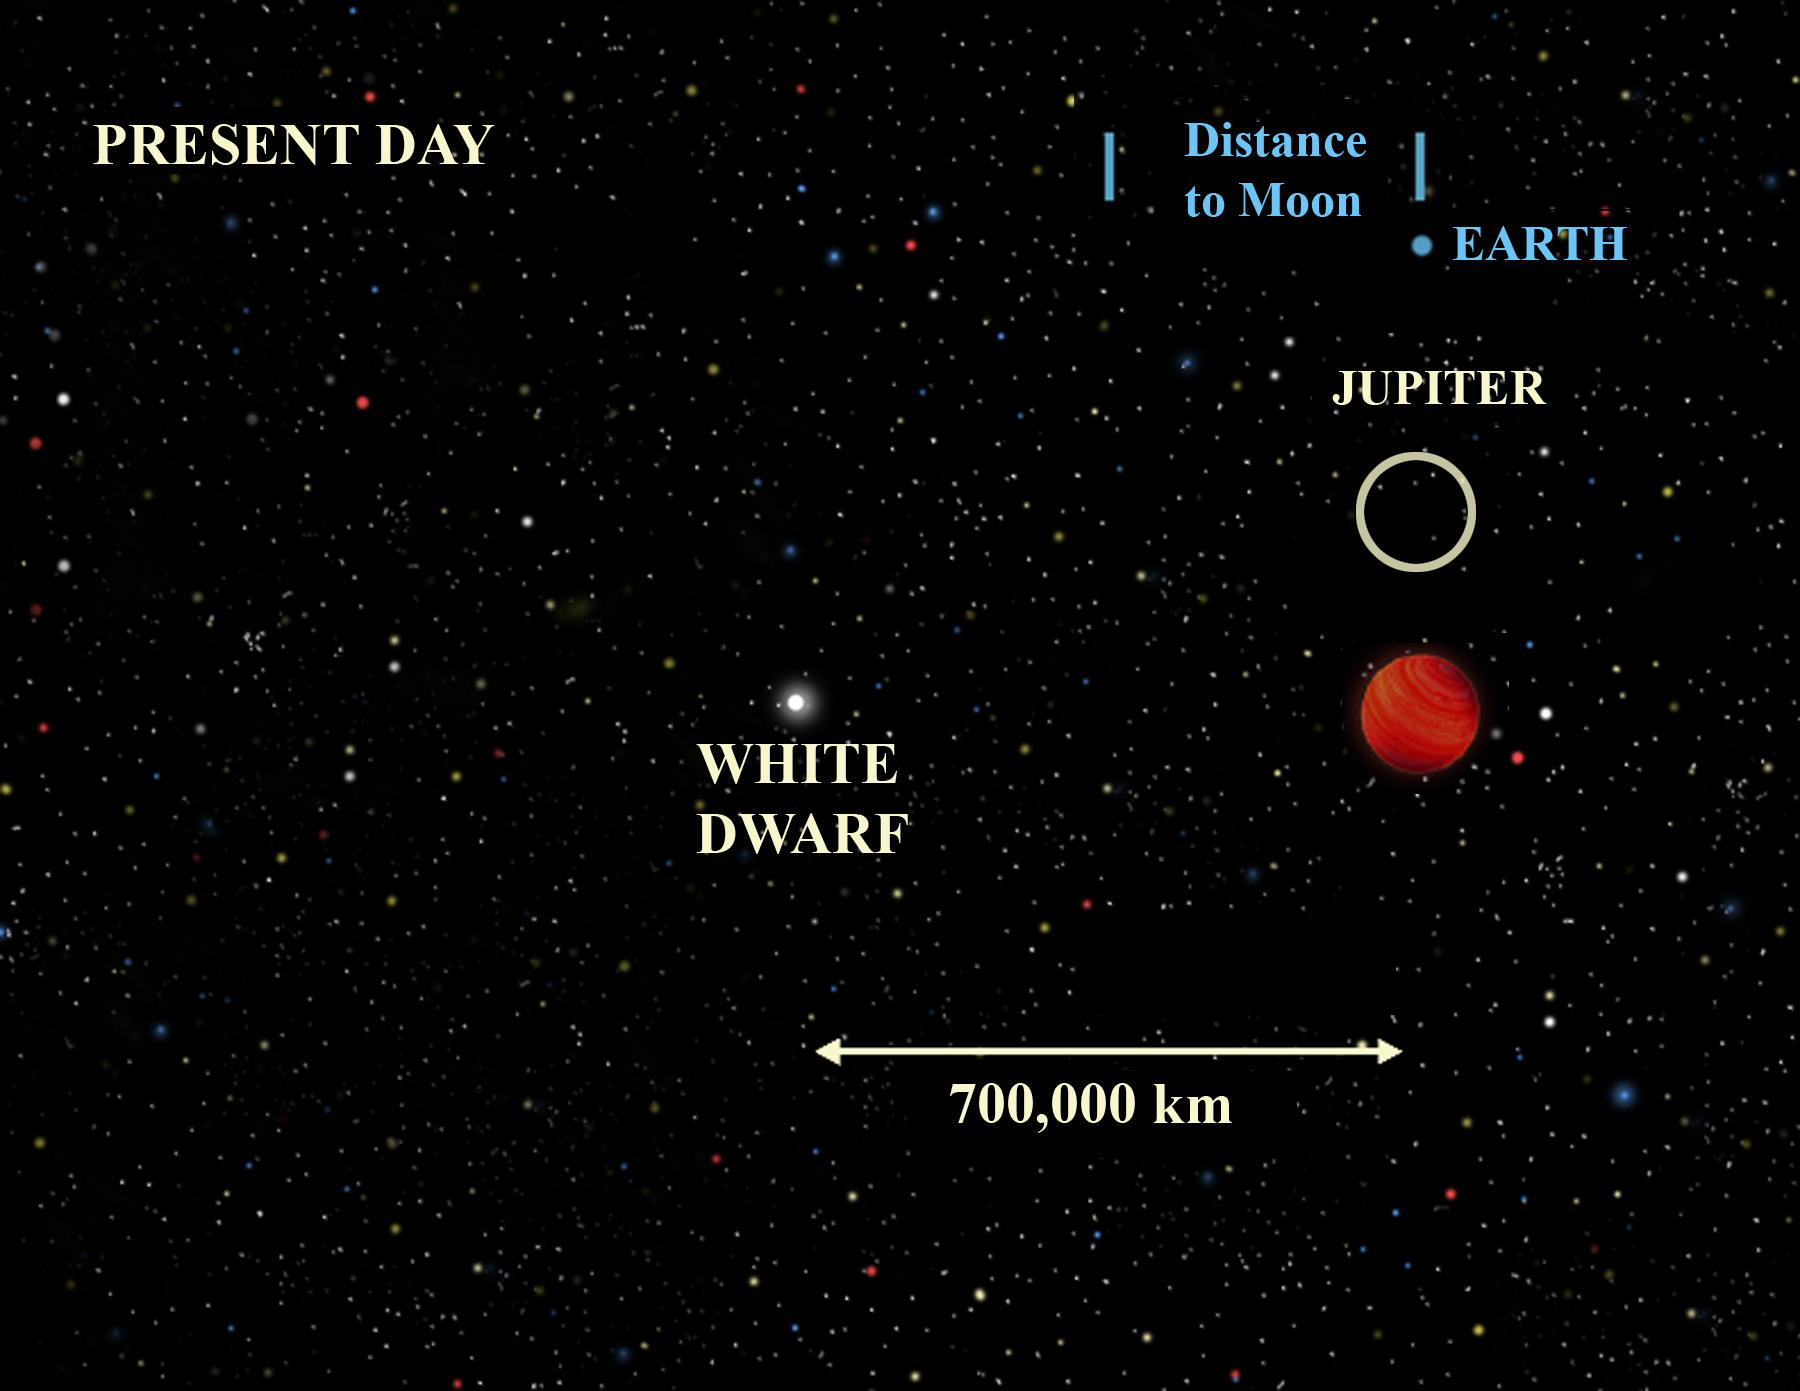

EF Eridanus Present

The present day situation around donor object (right) where the small, dense white dwarf (center) has "consumed" much of its companion star's mass and it is now a cool, dark ember about the size of Jupiter. Today most of the radiation from the system is emitted in the infrared part of the electromagnetic spectrum.

Credit: Gemini Observatory/NSF/AURA/J. Lomberg